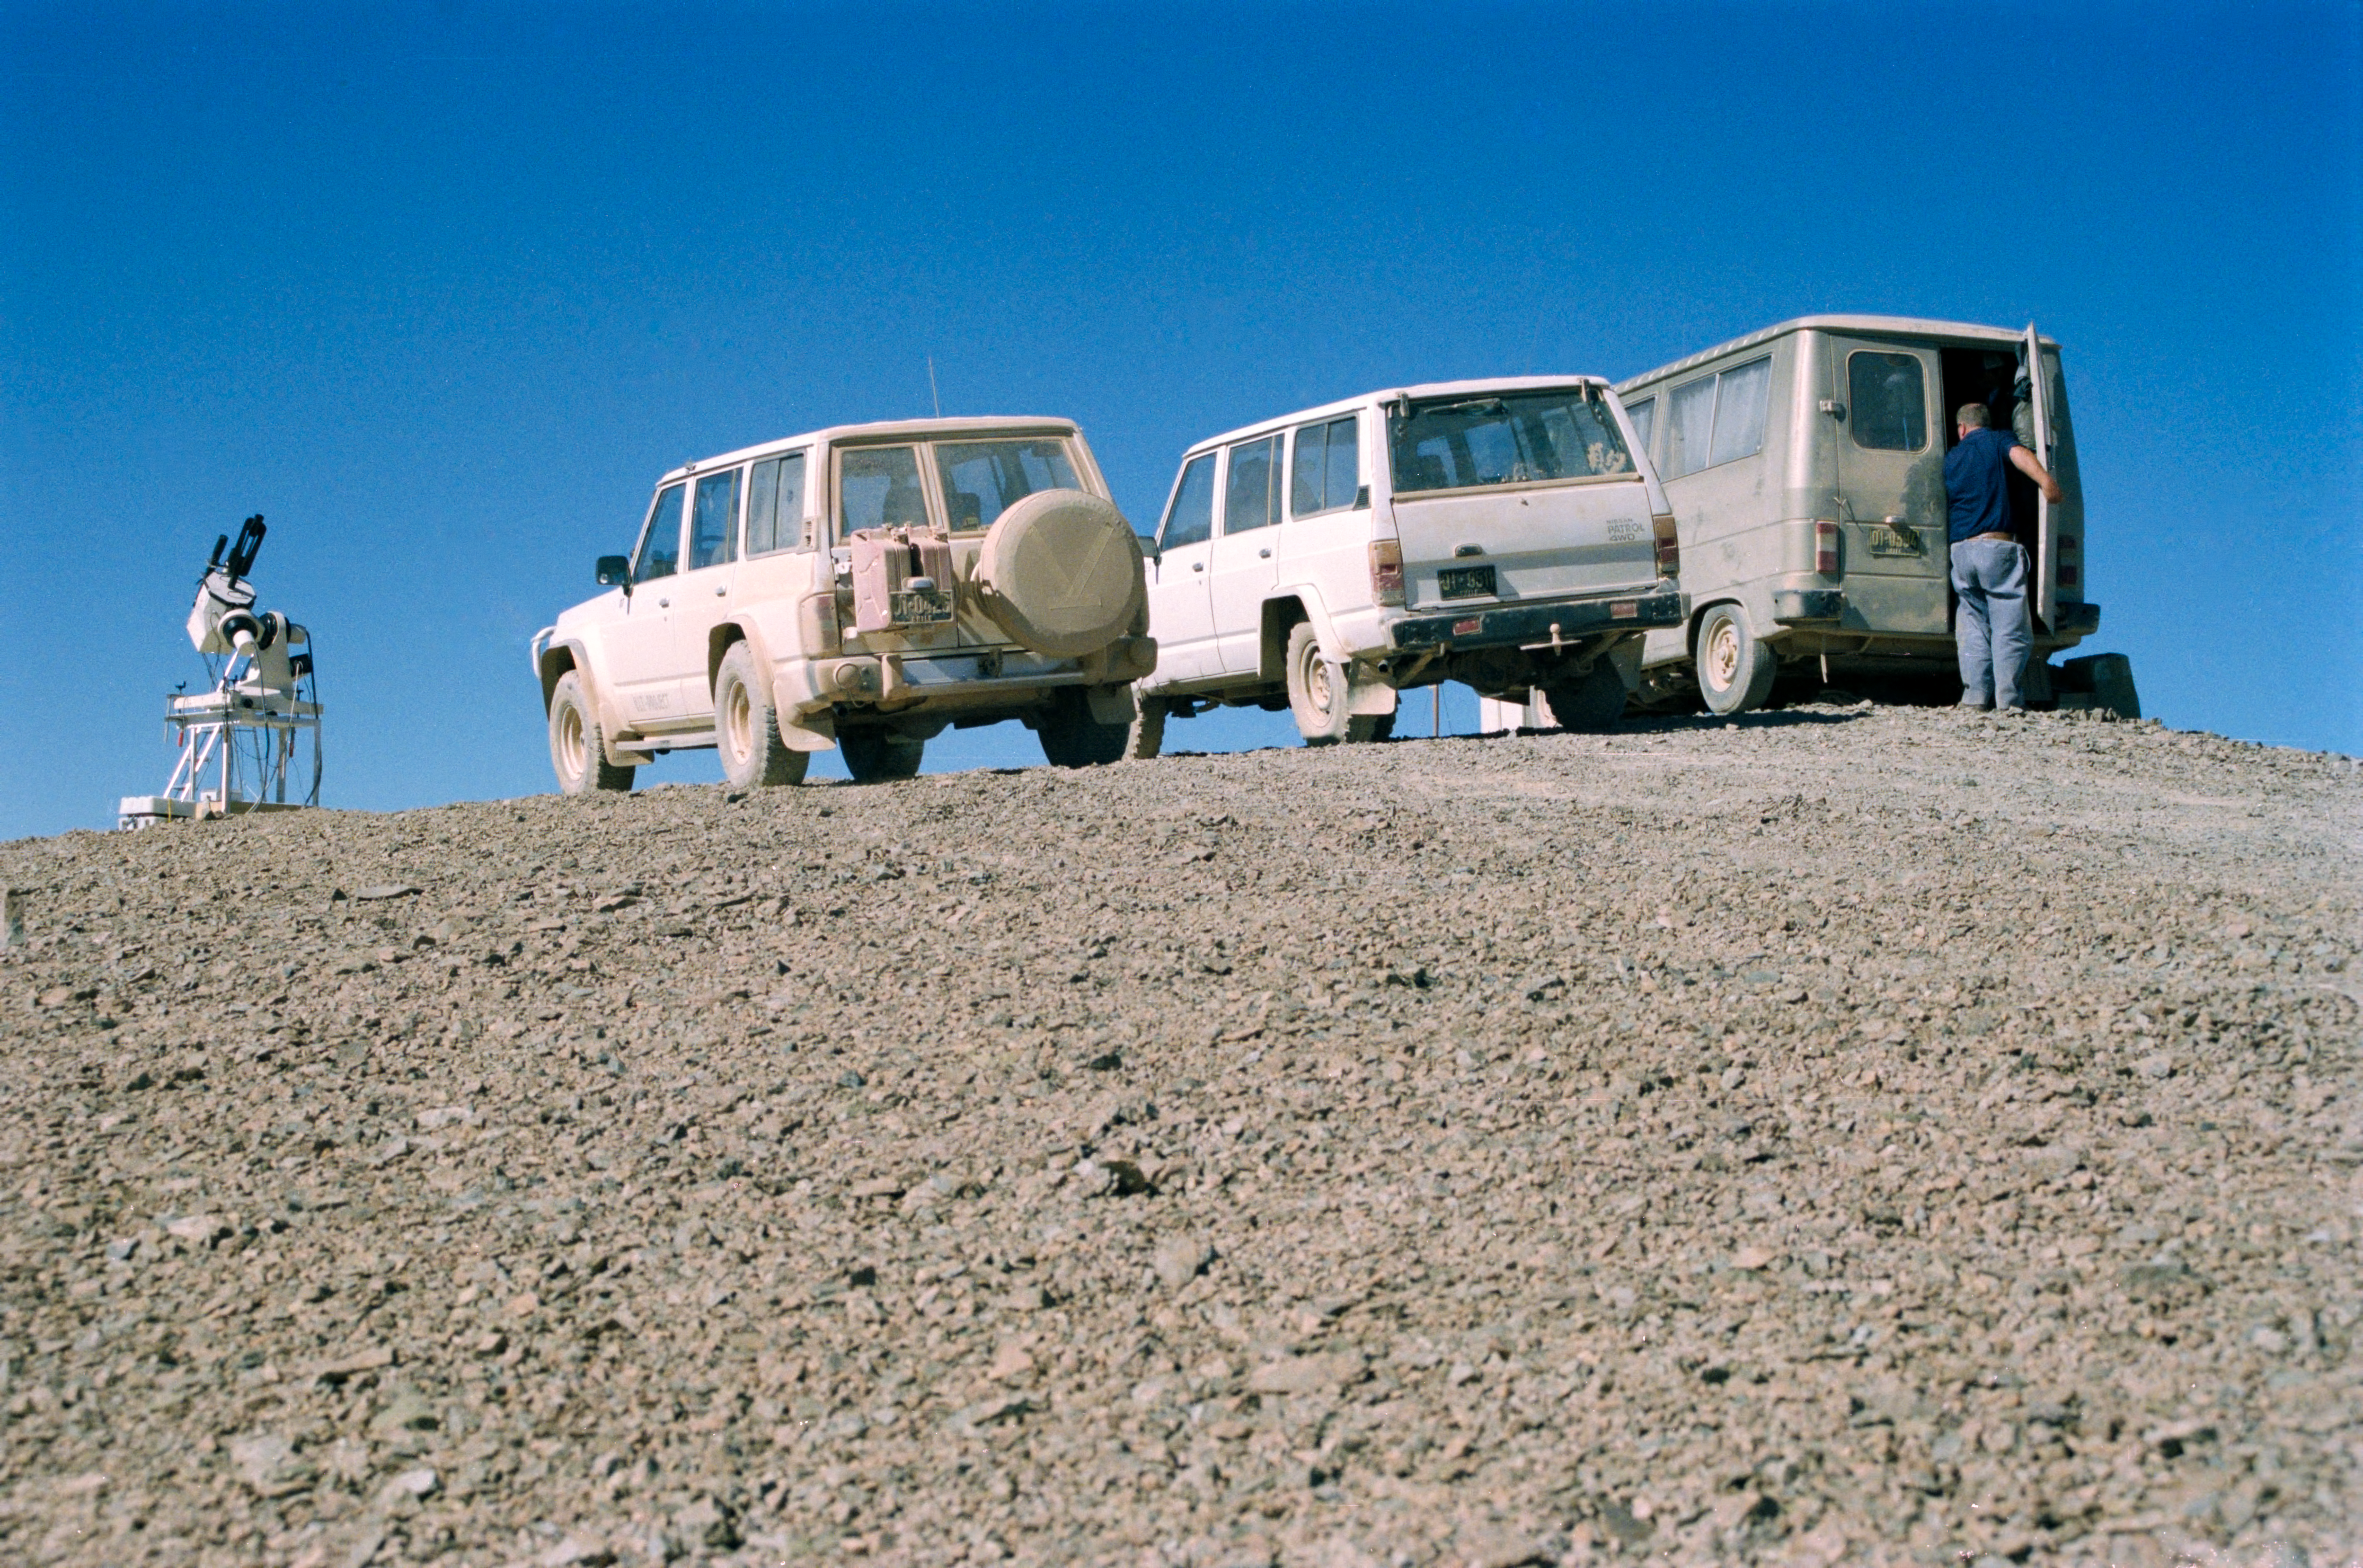

Site testing at Armazones

Site testing atop Cerro Armazones in advance of the construction of ESO's Very Large Telescope.

Credit: ESO